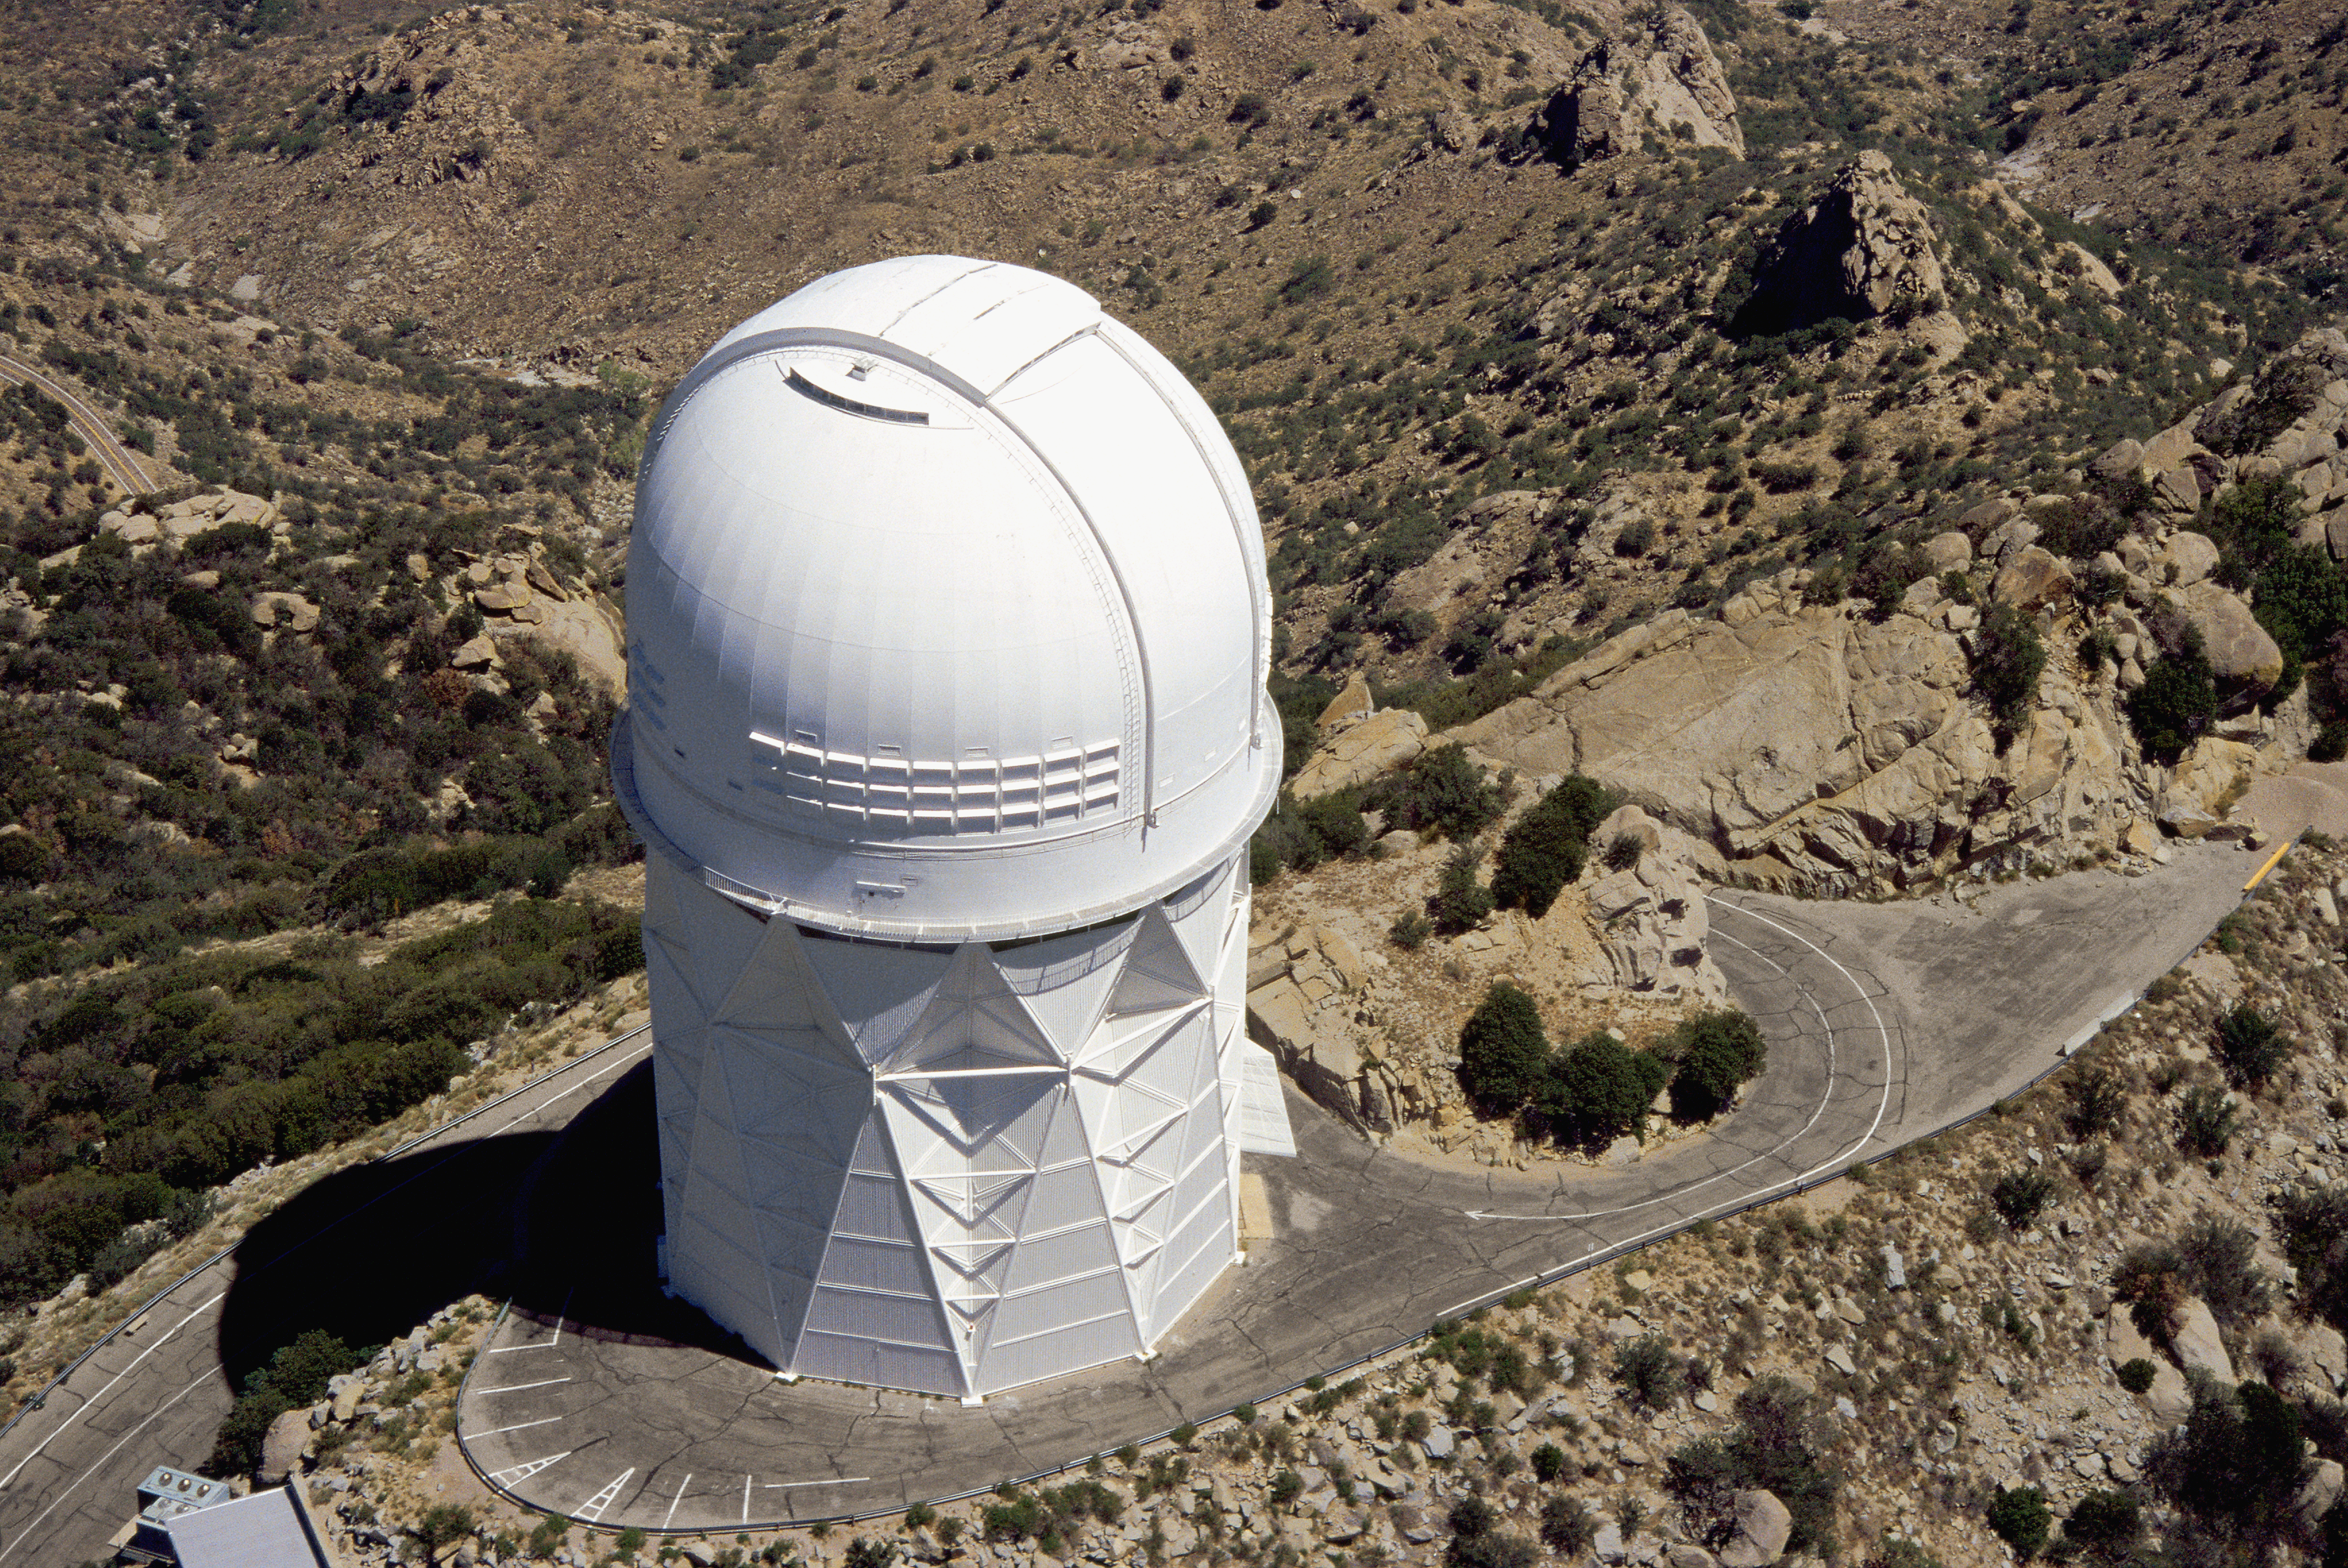

Aerial photography of Kitt Peak National Observatory, 13 June 2003

The Mayall 4-meter telescope.

Credit: NOIRLab/NSF/AURA